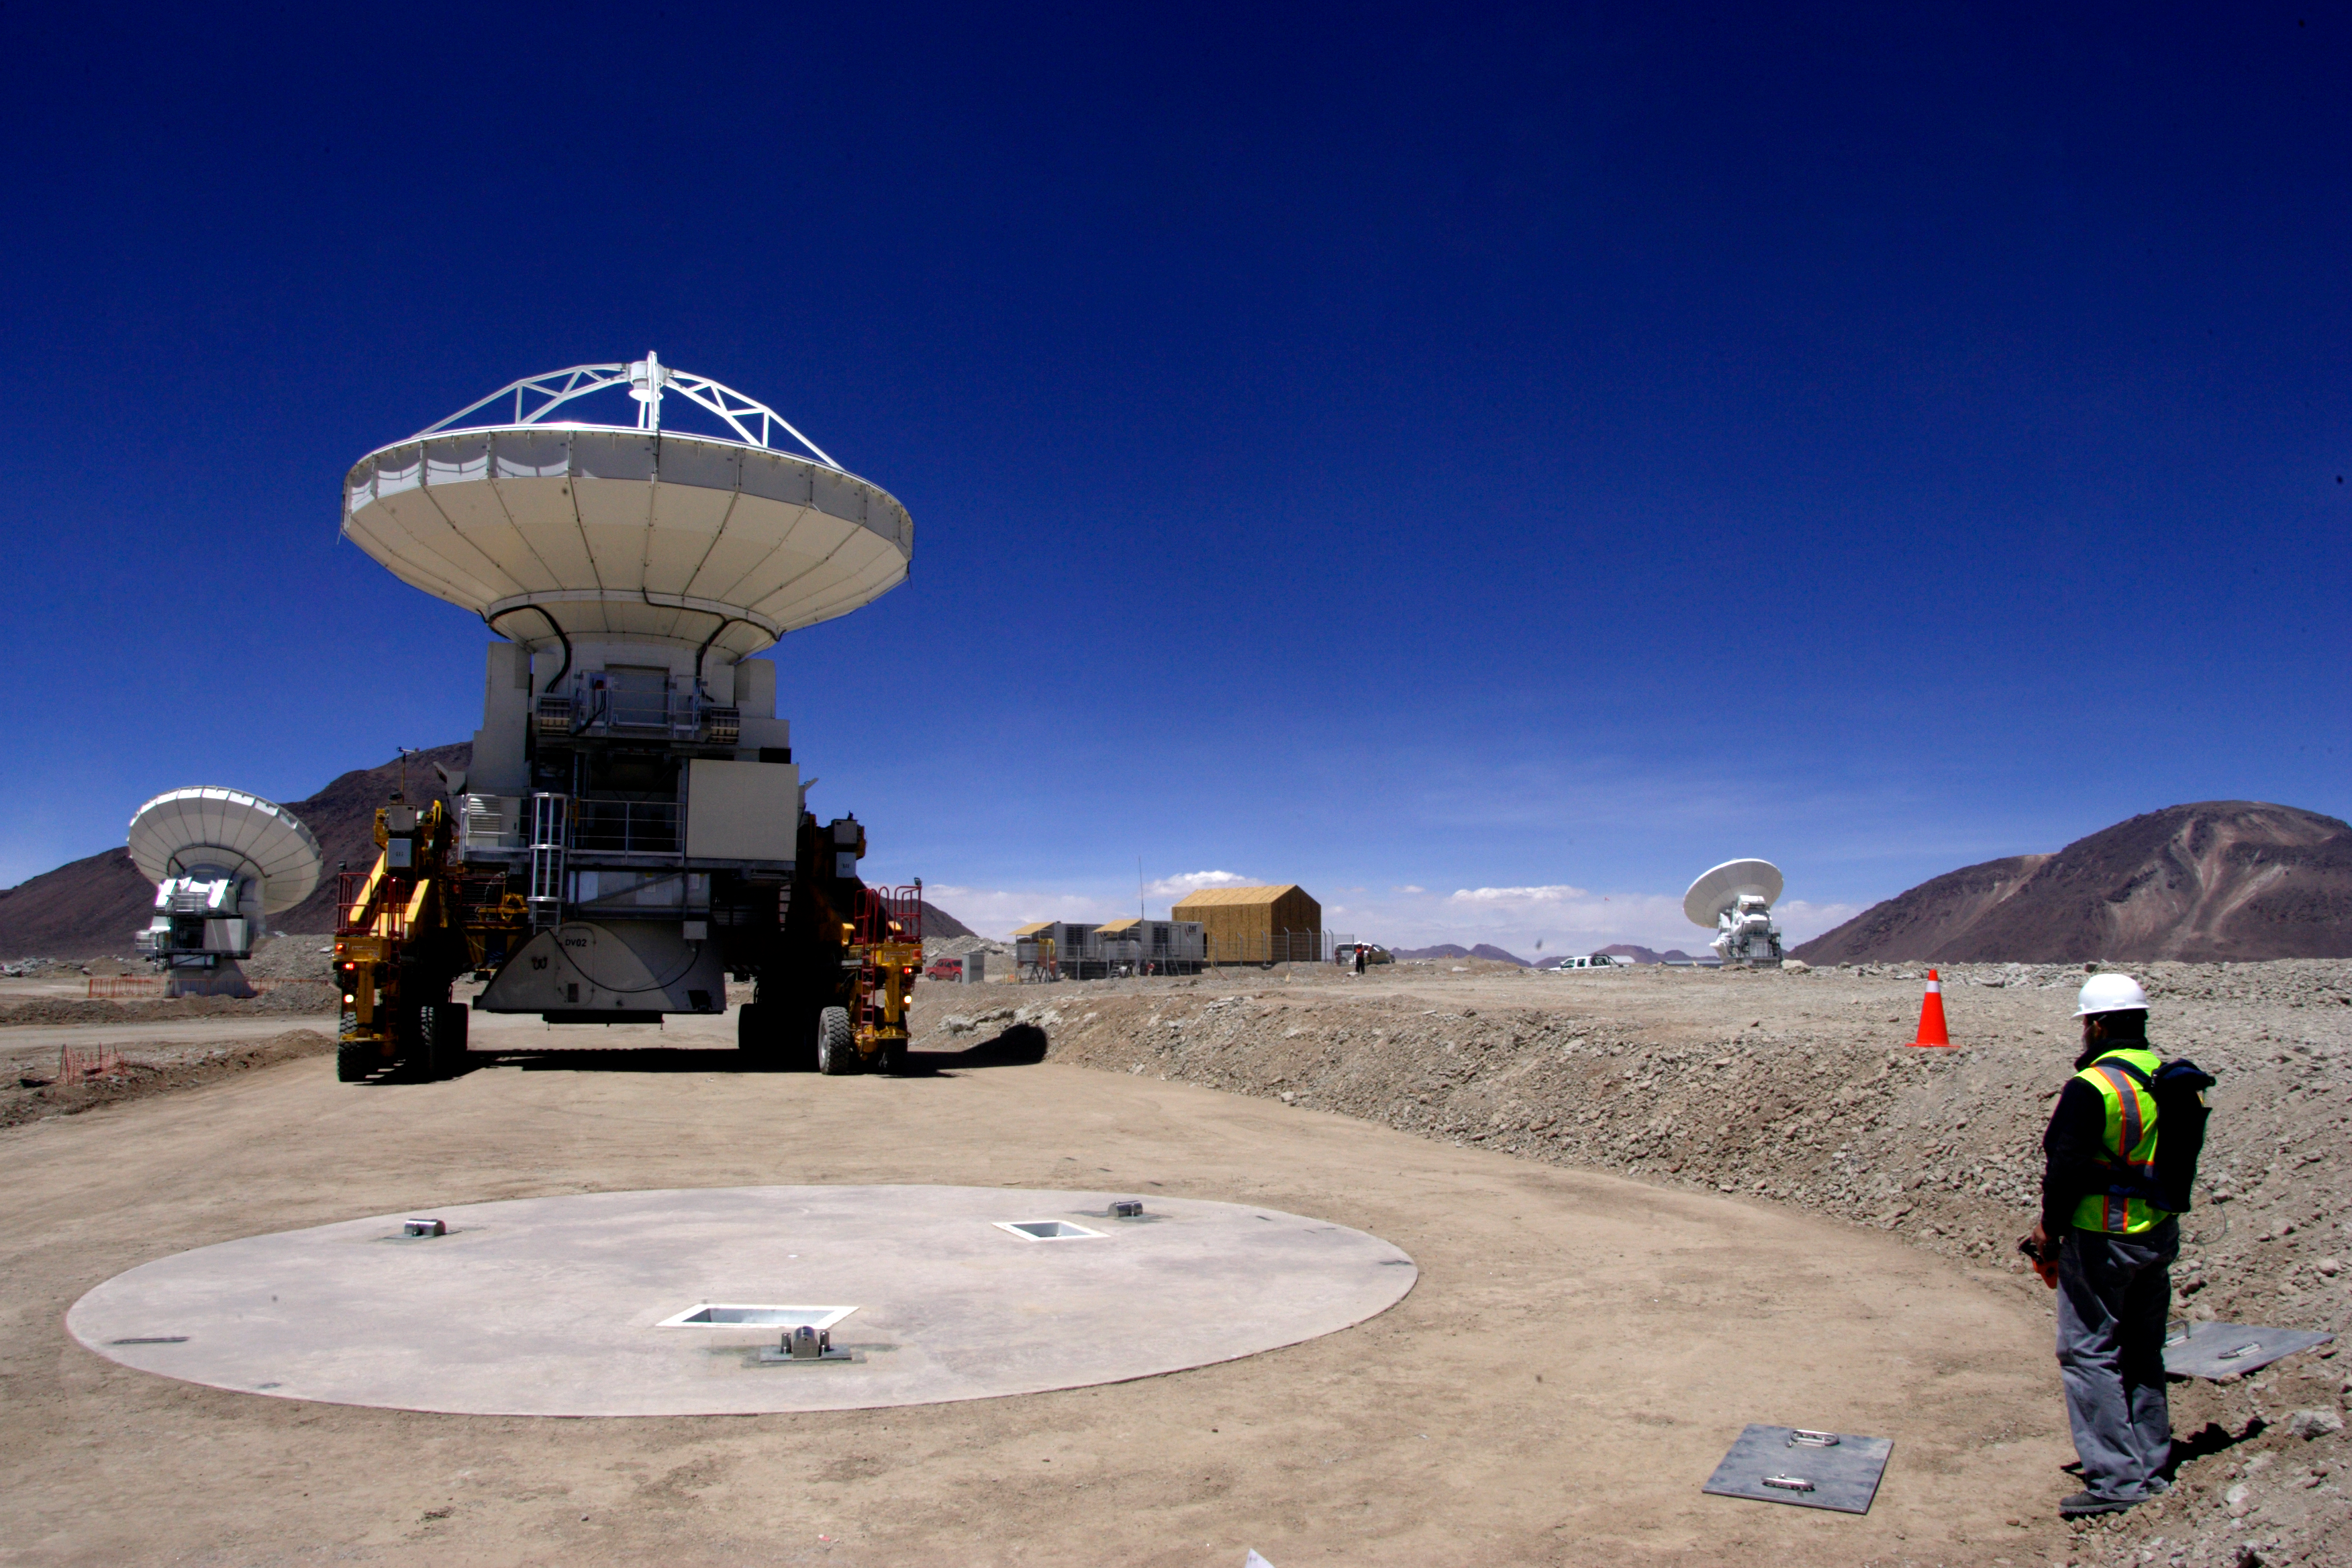

Transporter and antenna

Transporter and antenna reaching a connection pad.

Credit: ALMA (ESO/NAOJ/NRAO)